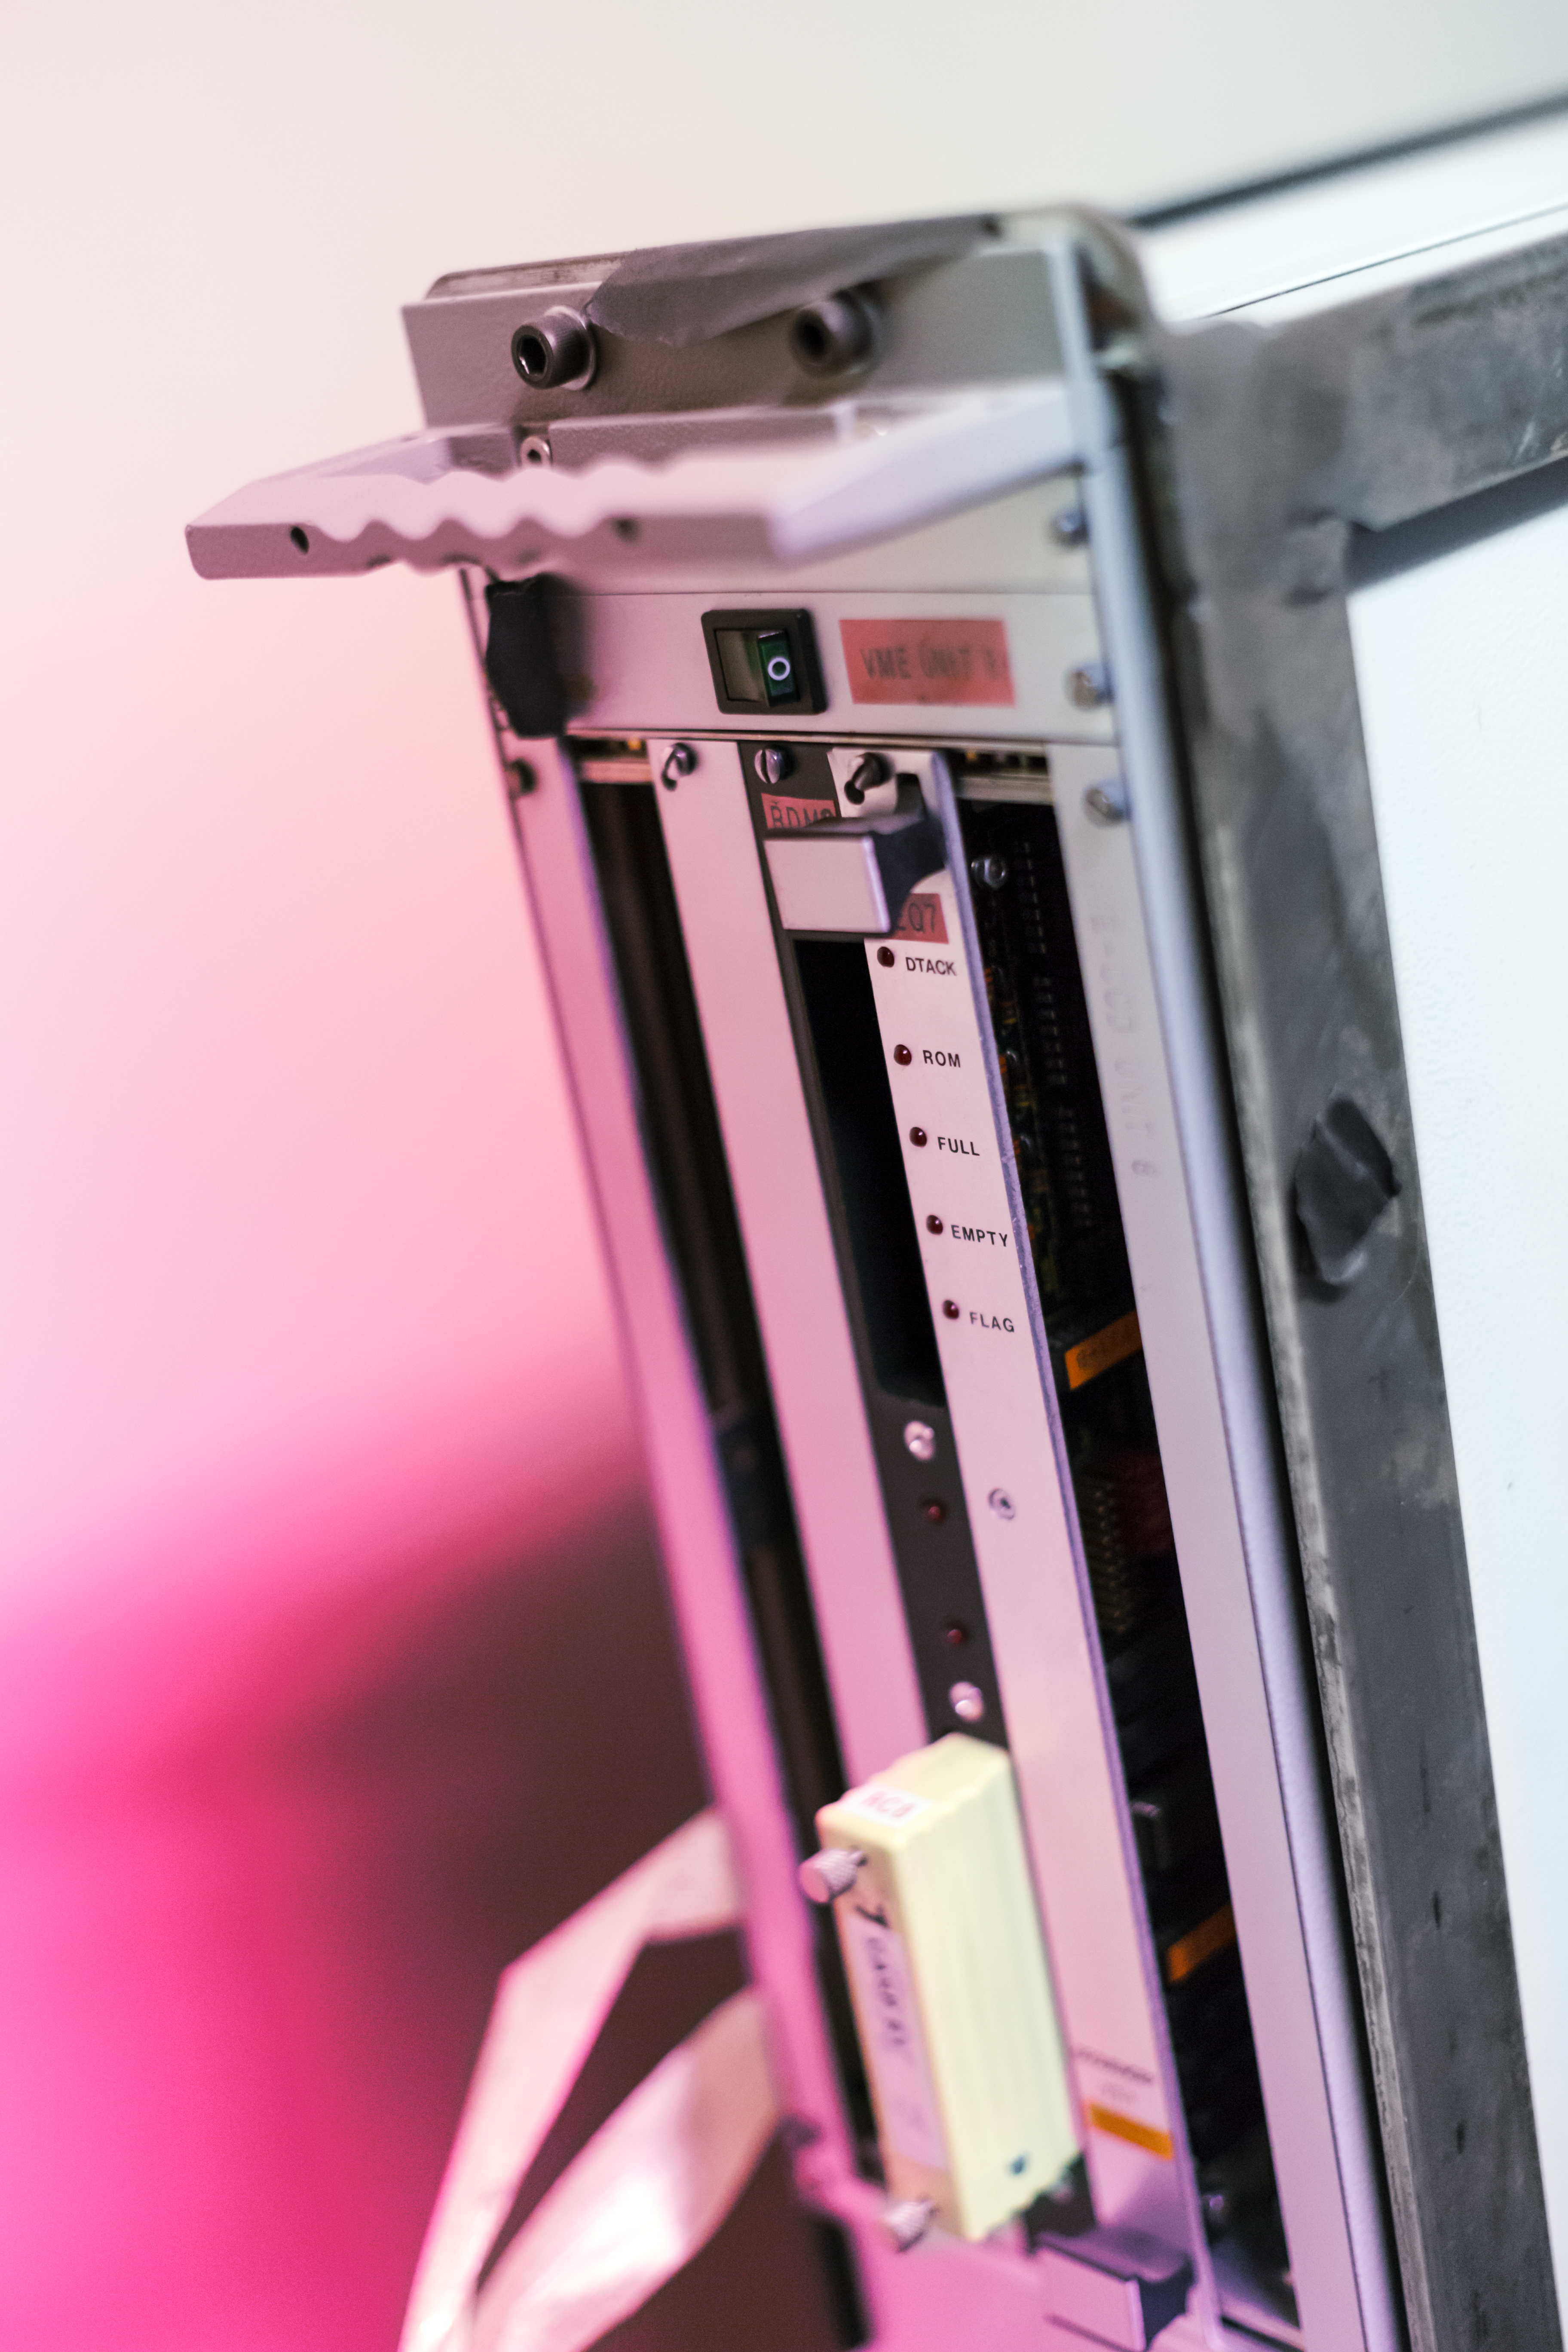

Instrument on the ESO 3.6-metre telescope

This is CASPEC, the Cassegrain Echelle Spectrograph, based on the Cassegrain focus of the ESO 3.6-metre telescope at La Silla Observatory, in Chile. CASPEC has now been decommissioned, but in the past it was able to obtain high-resolution spectroscopic observations of stars, nuclei of galaxies and quasi-stellar objects (QSOs) as faint as magnitude 16 with its signal-to-noise ratio, that were only then possible to obtain with large coudé instruments. This gave ESO astronomers the possibility to carry out detailed observations of the physical conditions and abundances of faint stars and extragalactic observations at this spectral resolution for the first time.

Credit: P. Horálek/ESO